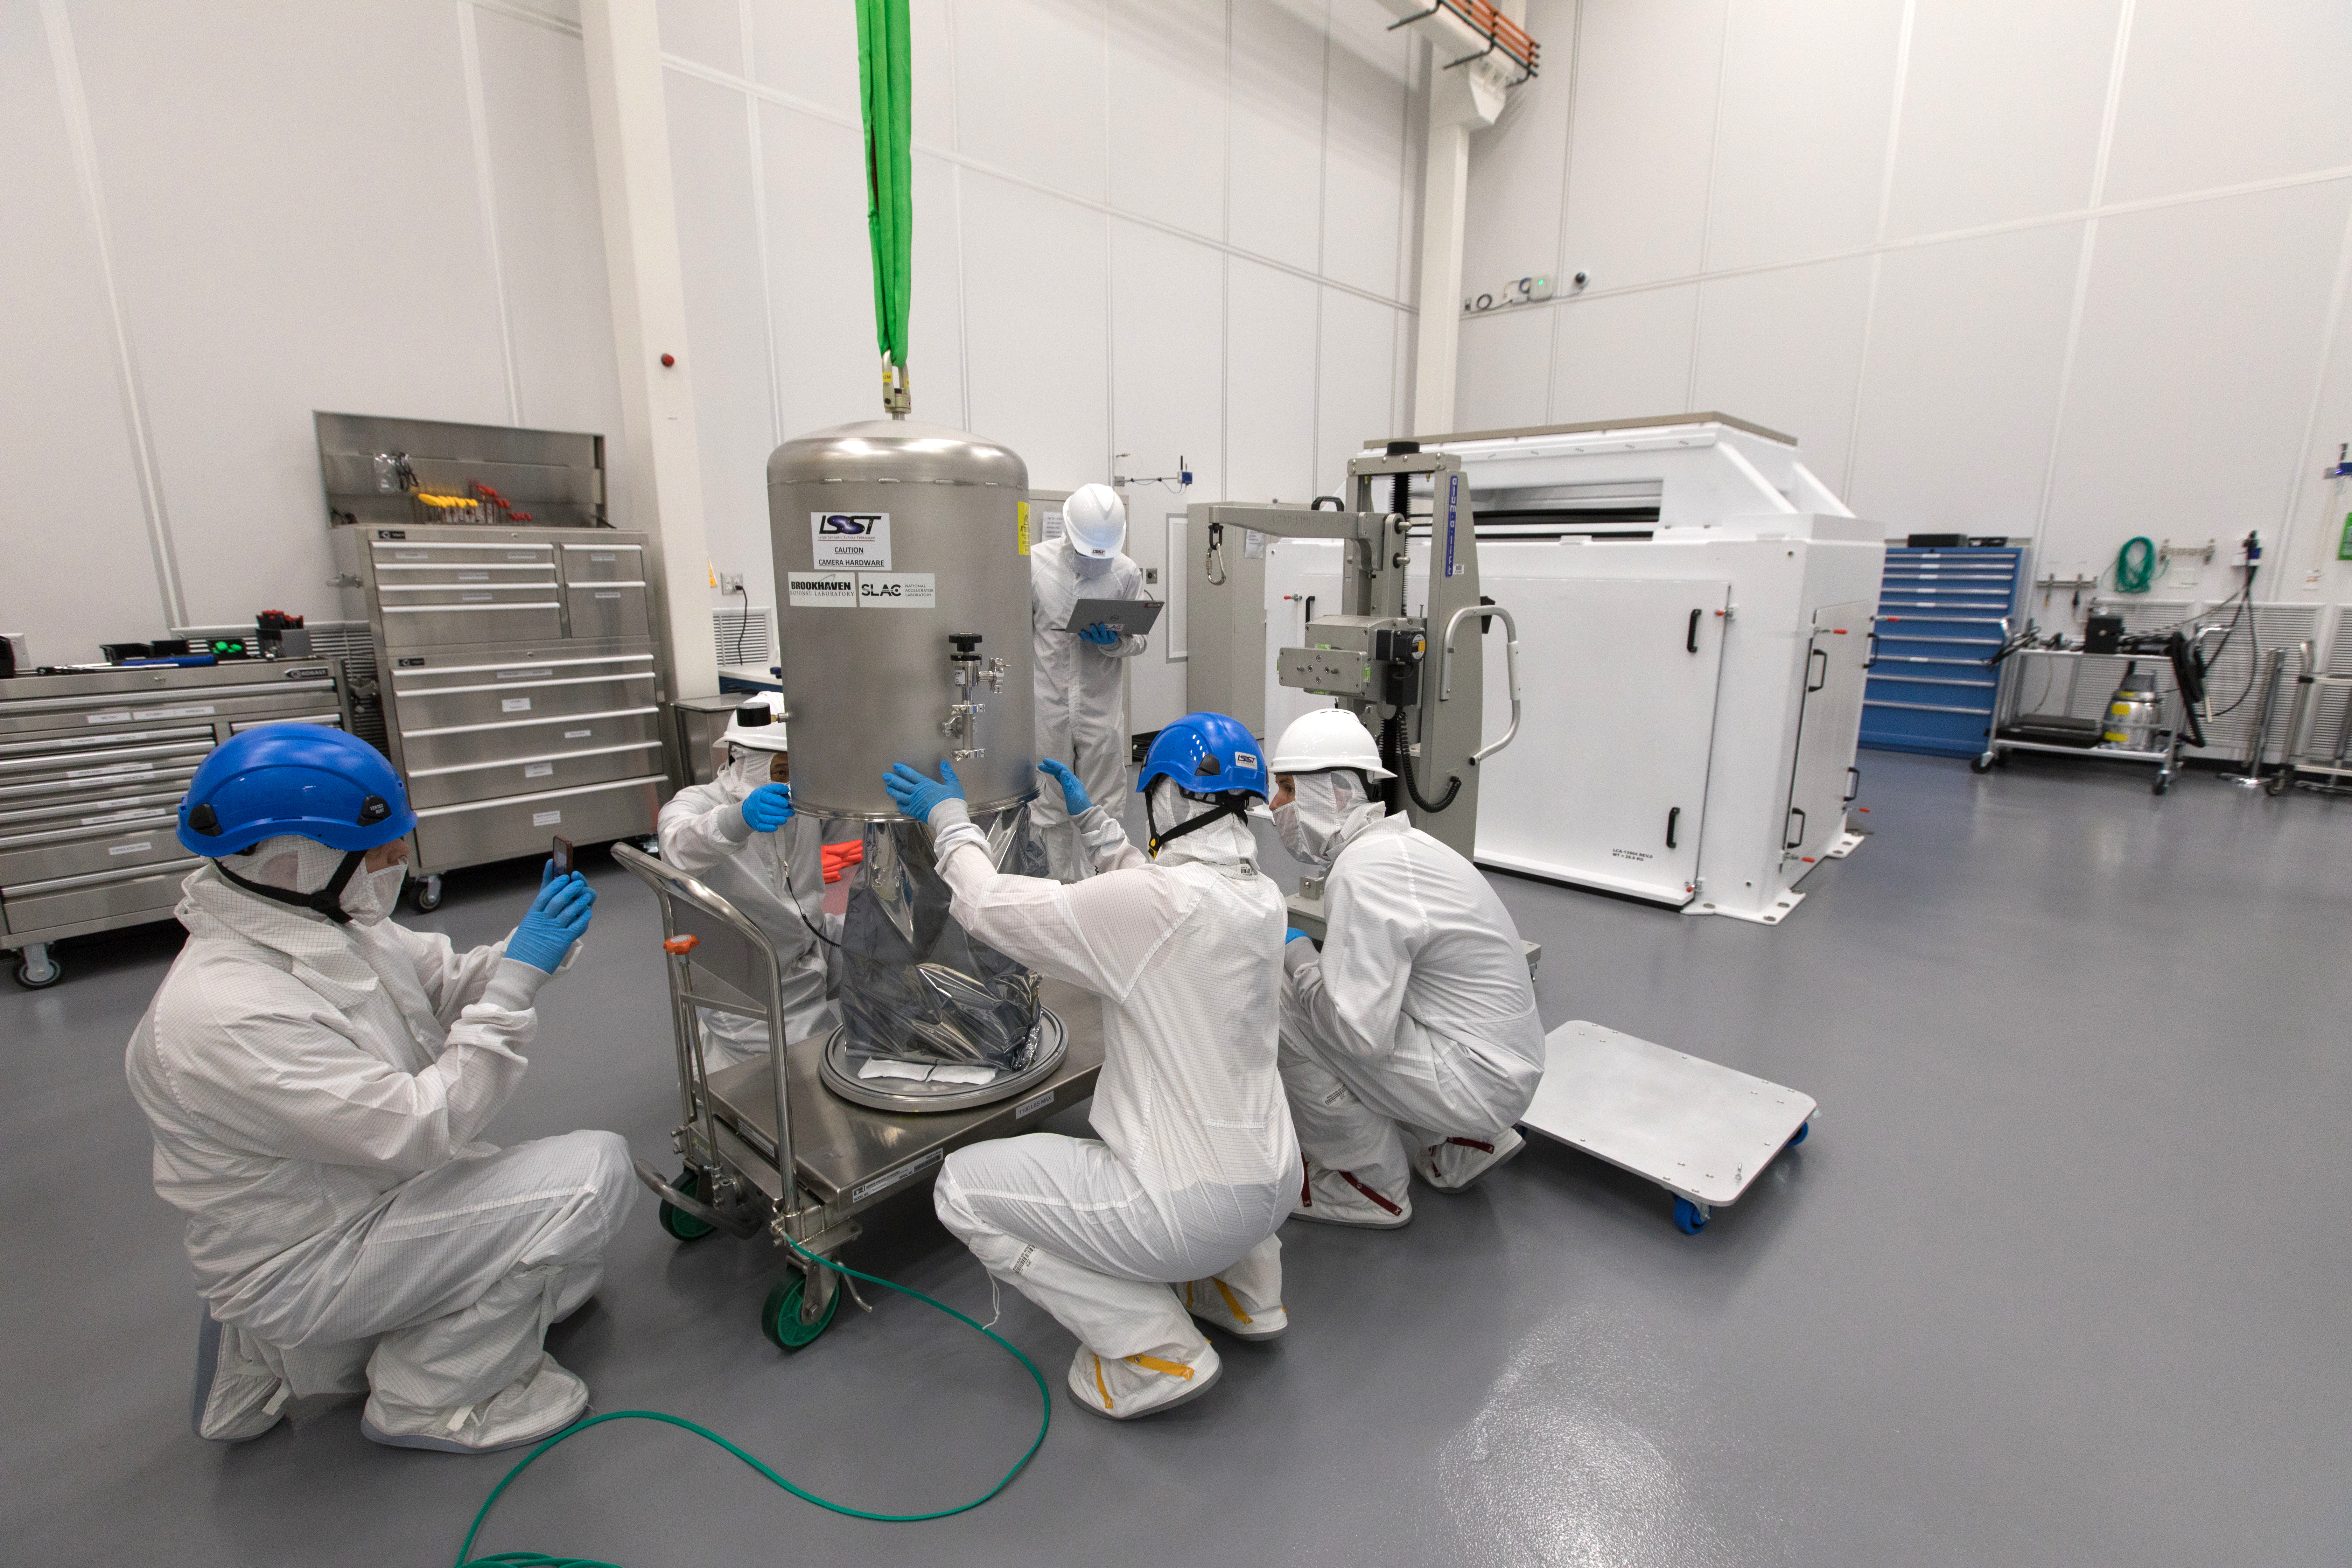

LSST Camera's First Sensor Array Arrives

Vera C. Rubin Observatory is currently under construction in Chile. The U.S. Department of Energy’s SLAC National Accelerator Laboratory is leading the construction of its Legacy Survey of Space and Time (LSST) camera – the largest digital camera ever built for astronomy.

Major milestone: The first of 21 "science rafts" for the 3.2-gigapixel LSST camera from Brookhaven National Lab. The rafts are arrays of nine imaging sensors, or CCDs, each with 4K-by-4K pixels. The LSST camera will be the largest digital camera ever built for astronomy. It will provide researchers with the widest, deepest and fastest views of the night sky for unprecedented studies of the Milky Way, the solar system, dark matter, dark energy, and much more. SLAC is assembling and testing the camera from parts built by a large collaboration of labs and universities.

LSST is funded by the National Science Foundation (NSF), the Department of Energy (DOE) Office of Science, and private funding raised by the LSST Corporation. For more information, visit: lsst.slac.stanford.edu/.

Credit: Dawn Harmer/SLAC National Accelerator Laboratory